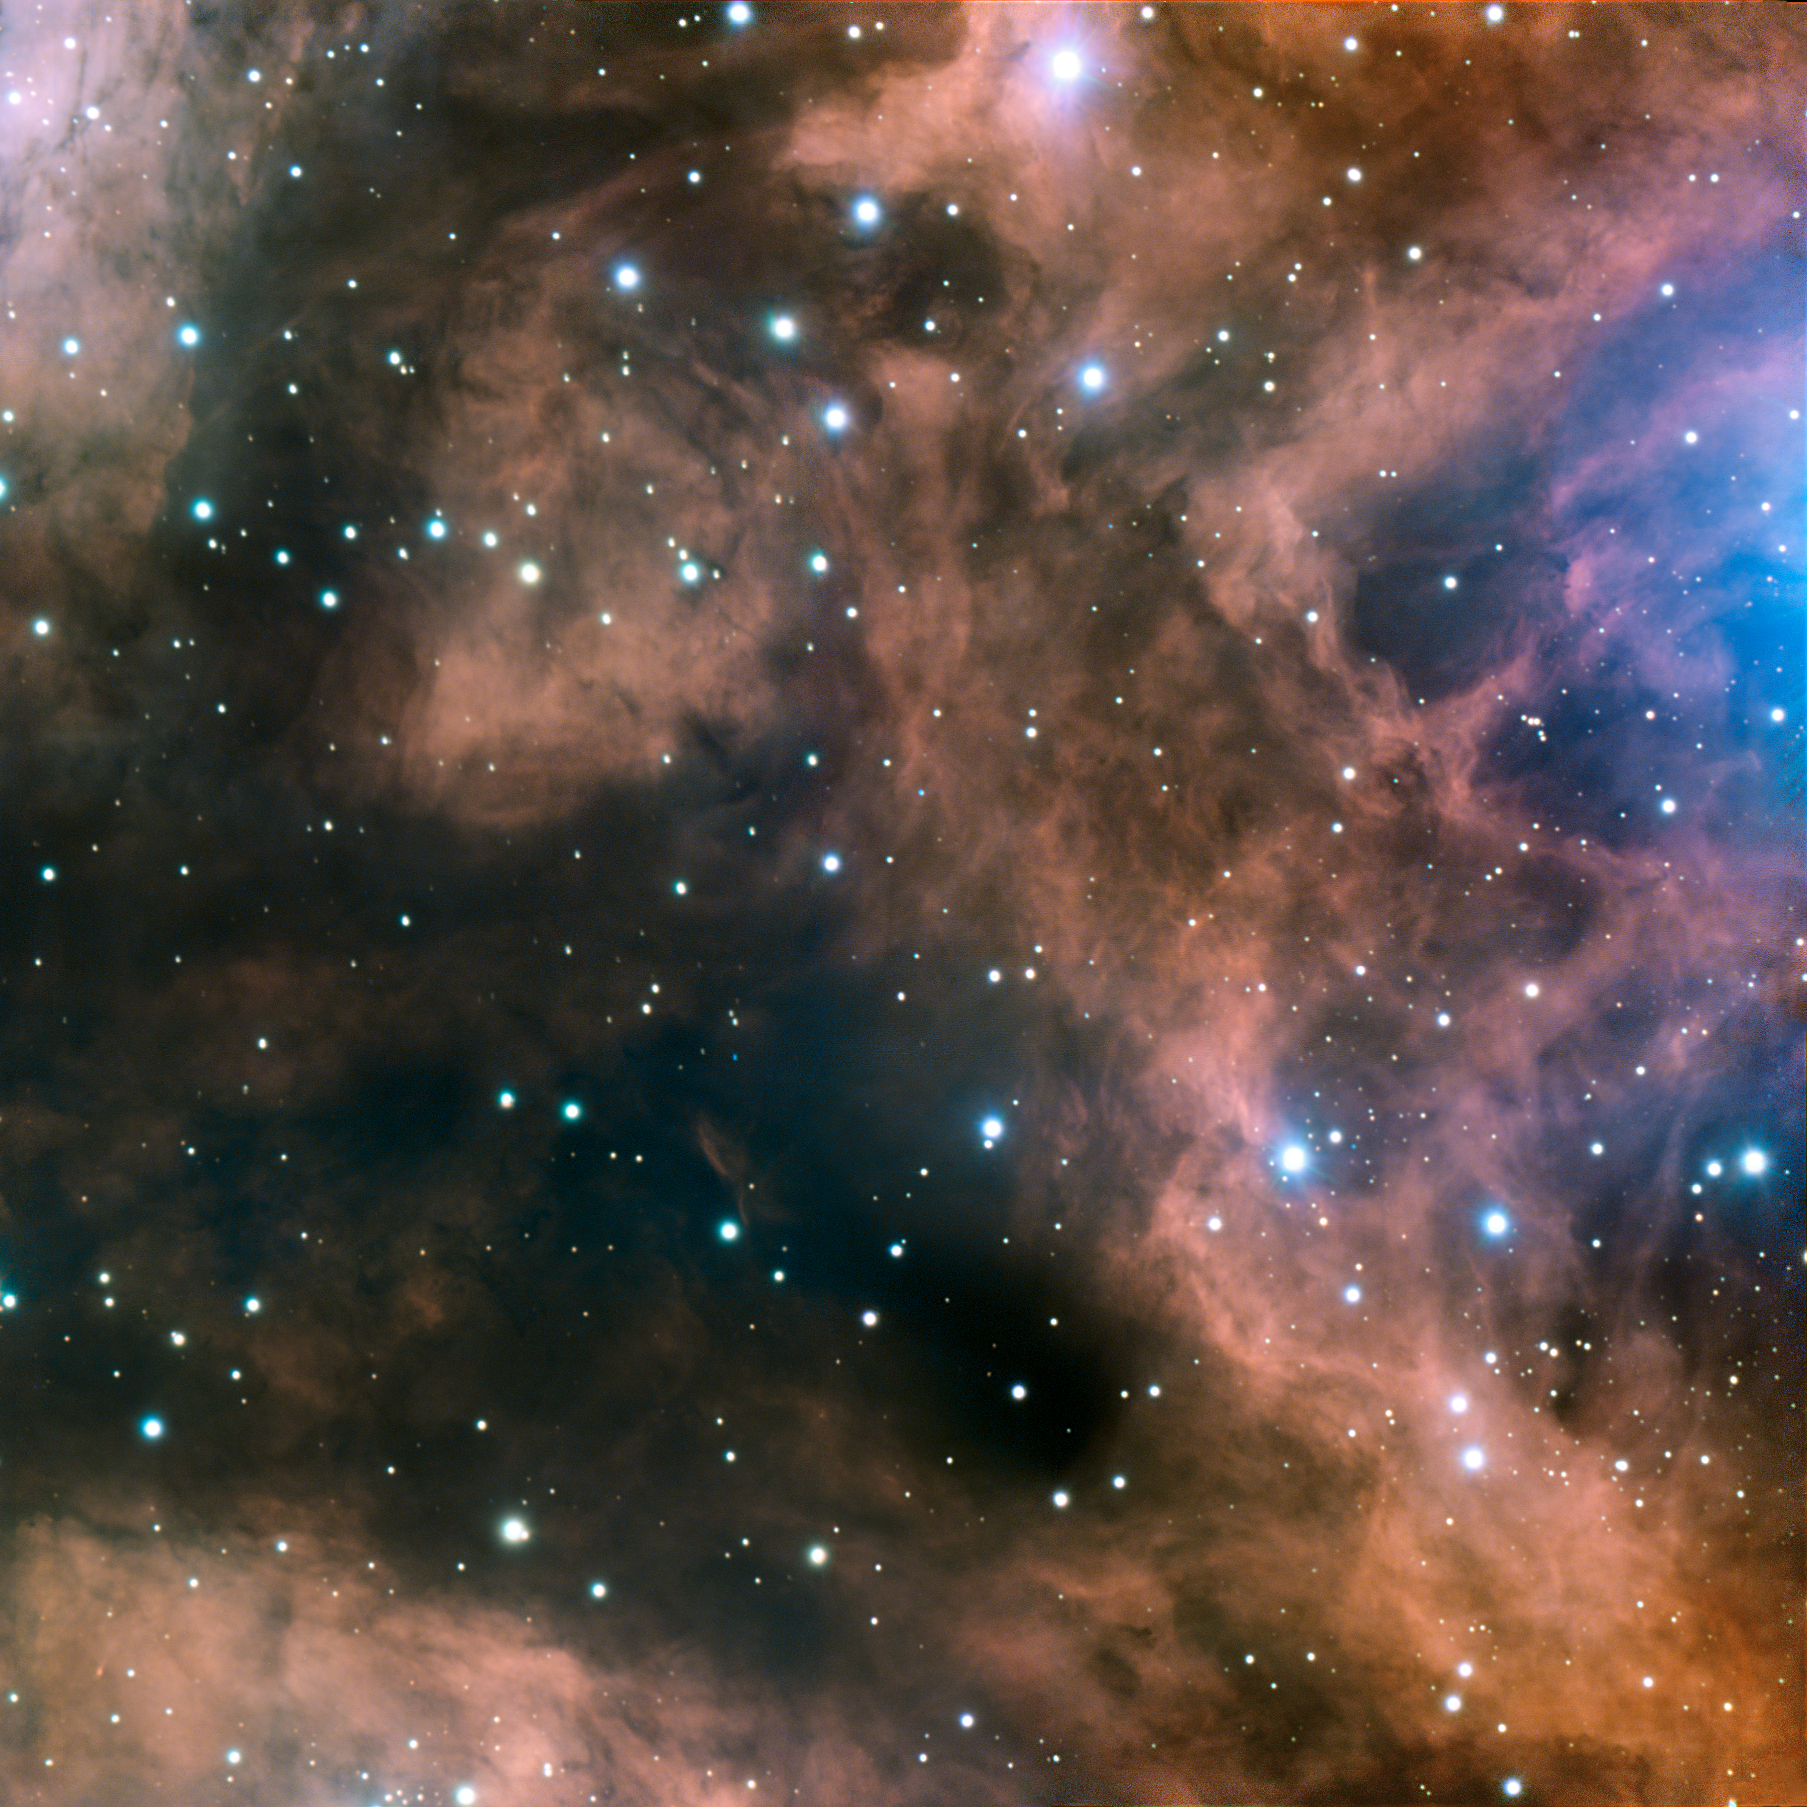

Carved by massive stars

This image, captured by ESO’s Very Large Telescope (VLT) at Paranal, shows a small part of the well-known emission nebula, NGC 6357, located some 8000 light-years away, in the tail of the southern constellation of Scorpius (The Scorpion). The image glows with the characteristic red of an H II region, and contains a large amount of ionised and excited hydrogen gas.

The cloud is bathed in intense ultraviolet radiation — mainly from the open star cluster Pismis 24, home to some massive, young, blue stars — which it re-emits as visible light, in this distinctive red hue.

The cluster itself is out of the field of view of this picture, its diffuse light seen illuminating the cloud on the centre-right of the image. We are looking at a close-up of the surrounding nebula, showing a mesh of gas, dark dust, and newly born and still forming stars.

Credit: ESO